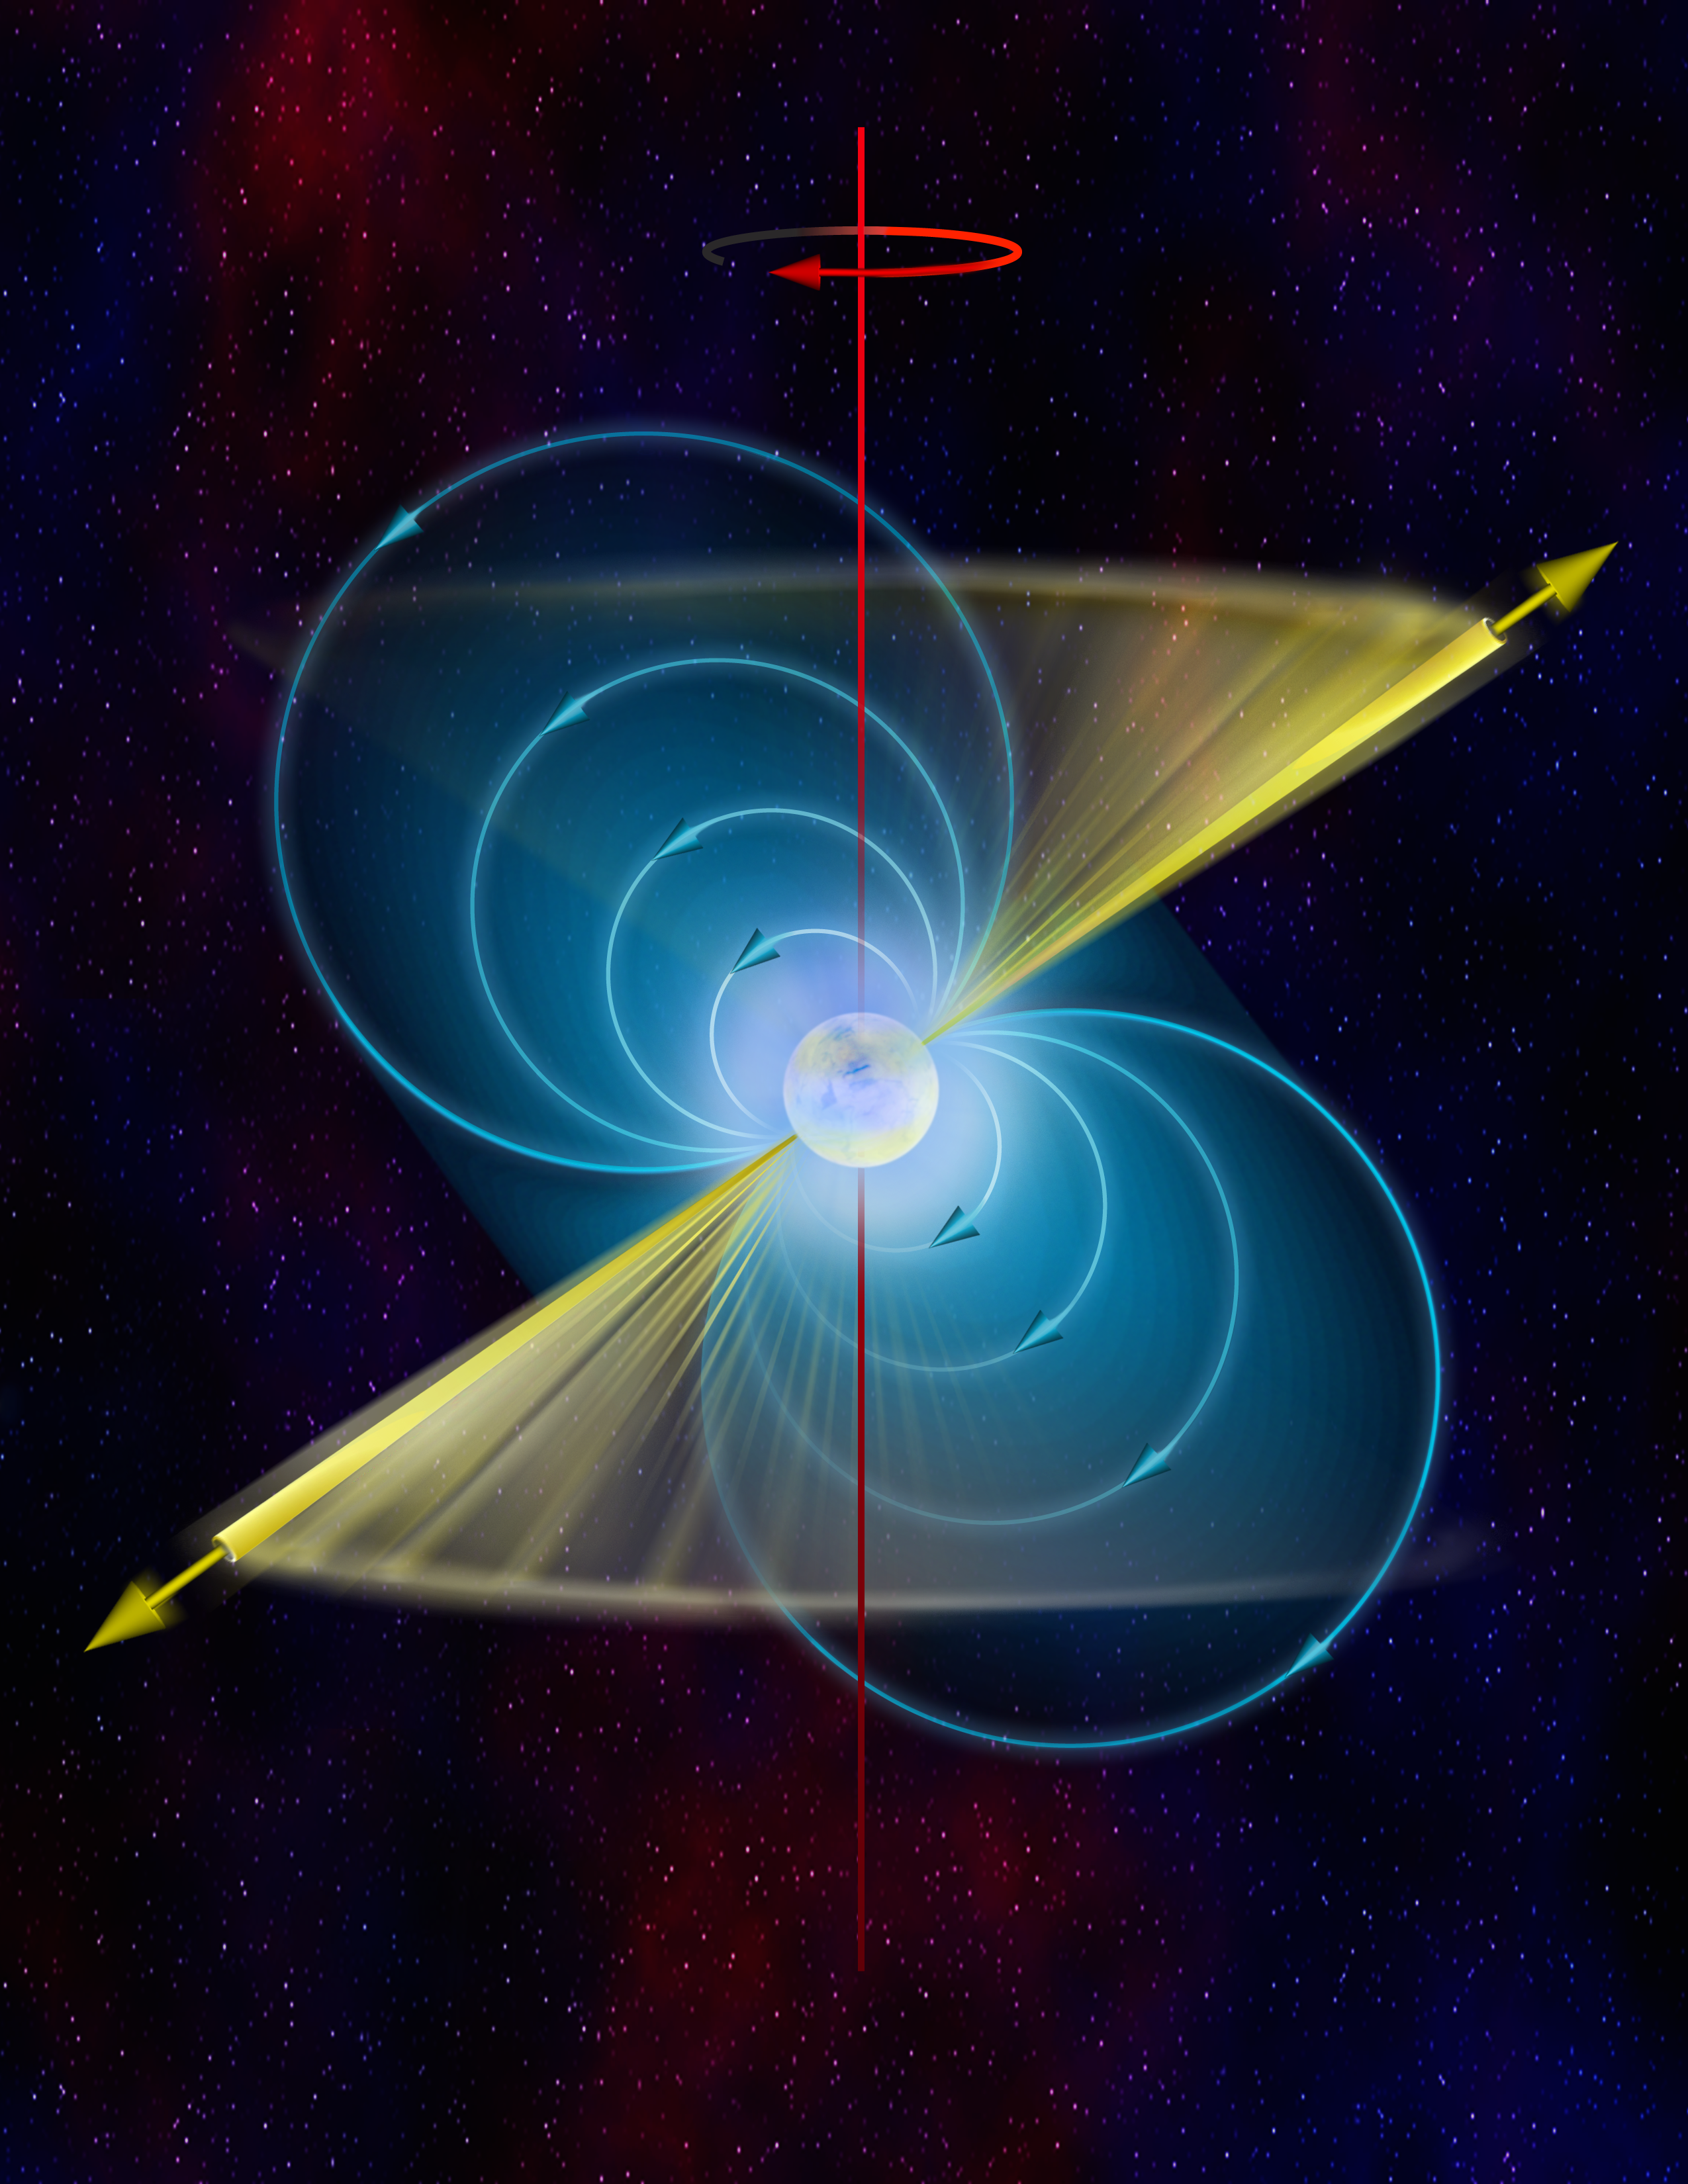

Pulsar

In this artist's interpretation, the basics of a pulsar are color-coded. In white is the neutron star. Its powerful magnetic field is shown in blue. The north and south poles of that magnetic field, and the directions from which the pulsar's beams shoot, are in yellow. And in red is the axis of rotation of the star. That axis is offset from the beam, which is why when the star spins, the beam sweeps past us.

Credit: B. Saxton, NRAO/AUI/NSF